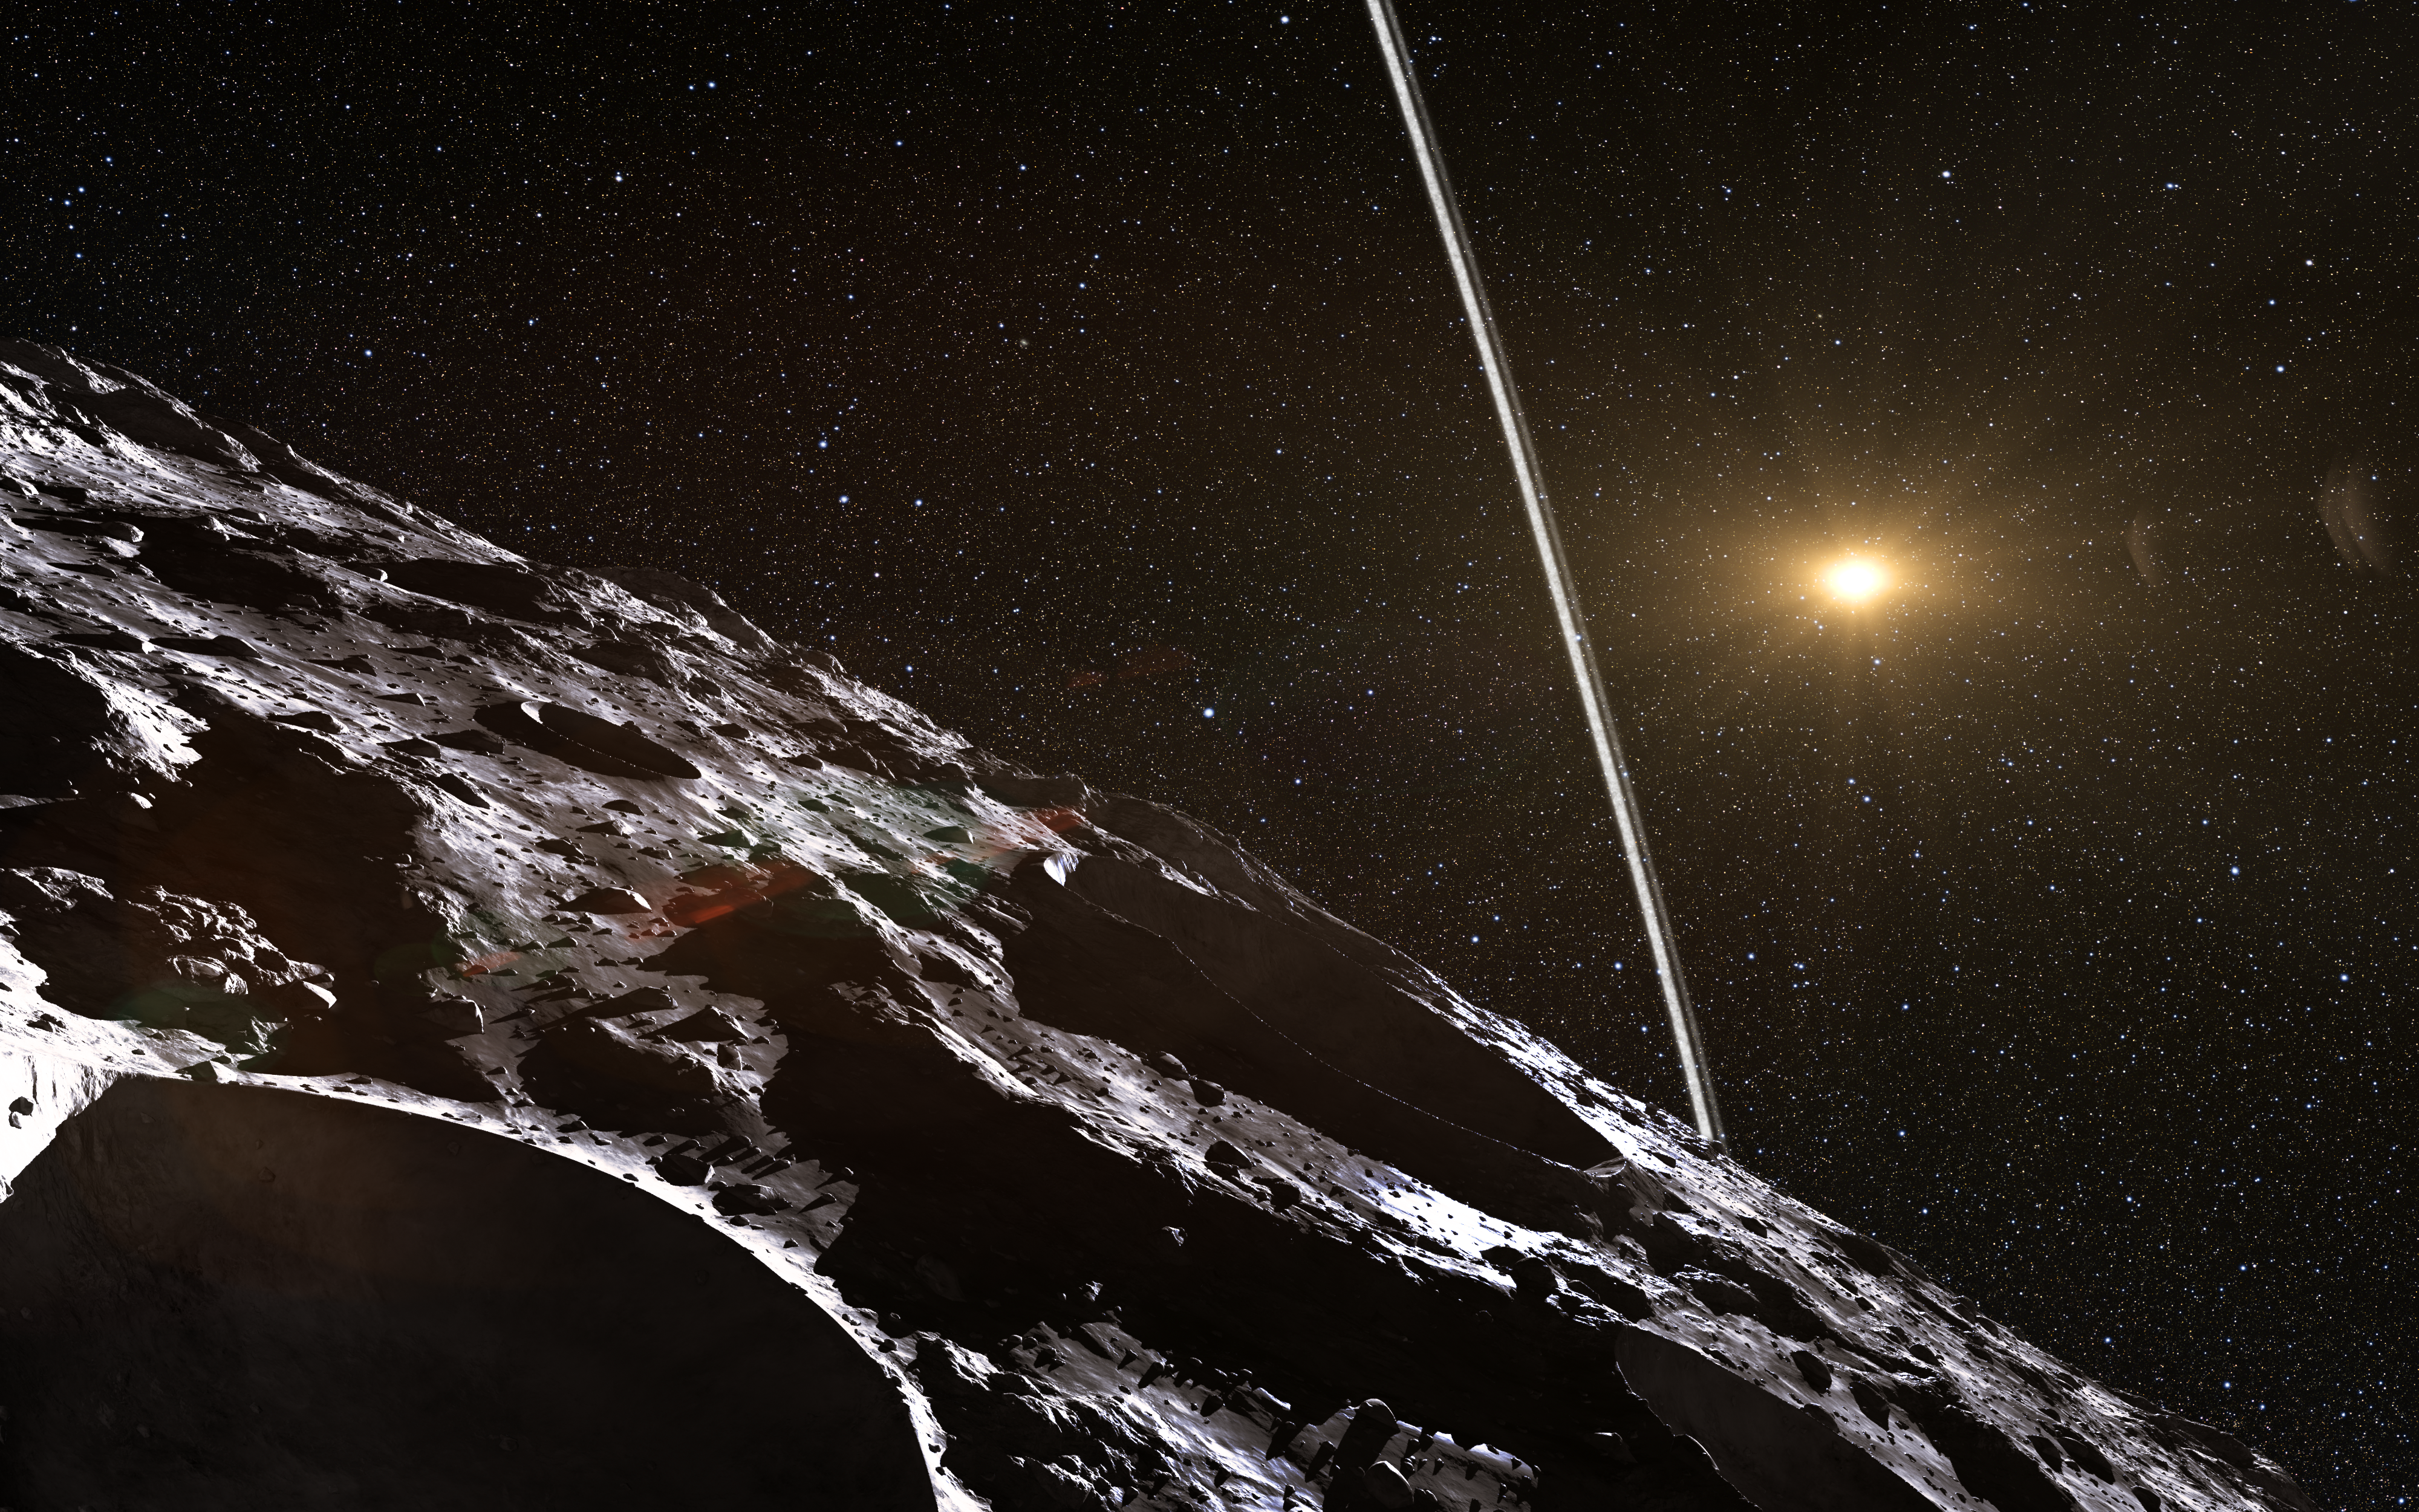

Artist’s impression of the rings around Chariklo

Observations at many sites in South America, including ESO’s La Silla Observatory, have made the surprise discovery that the remote asteroid Chariklo is surrounded by two dense and narrow rings. This is the smallest object by far found to have rings and only the fifth body in the Solar System — after the much larger planets Jupiter, Saturn, Uranus and Neptune — to have this feature. The origin of these rings remains a mystery, but they may be the result of a collision that created a disc of debris.

This artist’s impression shows how the rings might look from close to the surface of Chariklo.

Credit: ESO/L. Calçada/Nick Risinger (skysurvey.org)